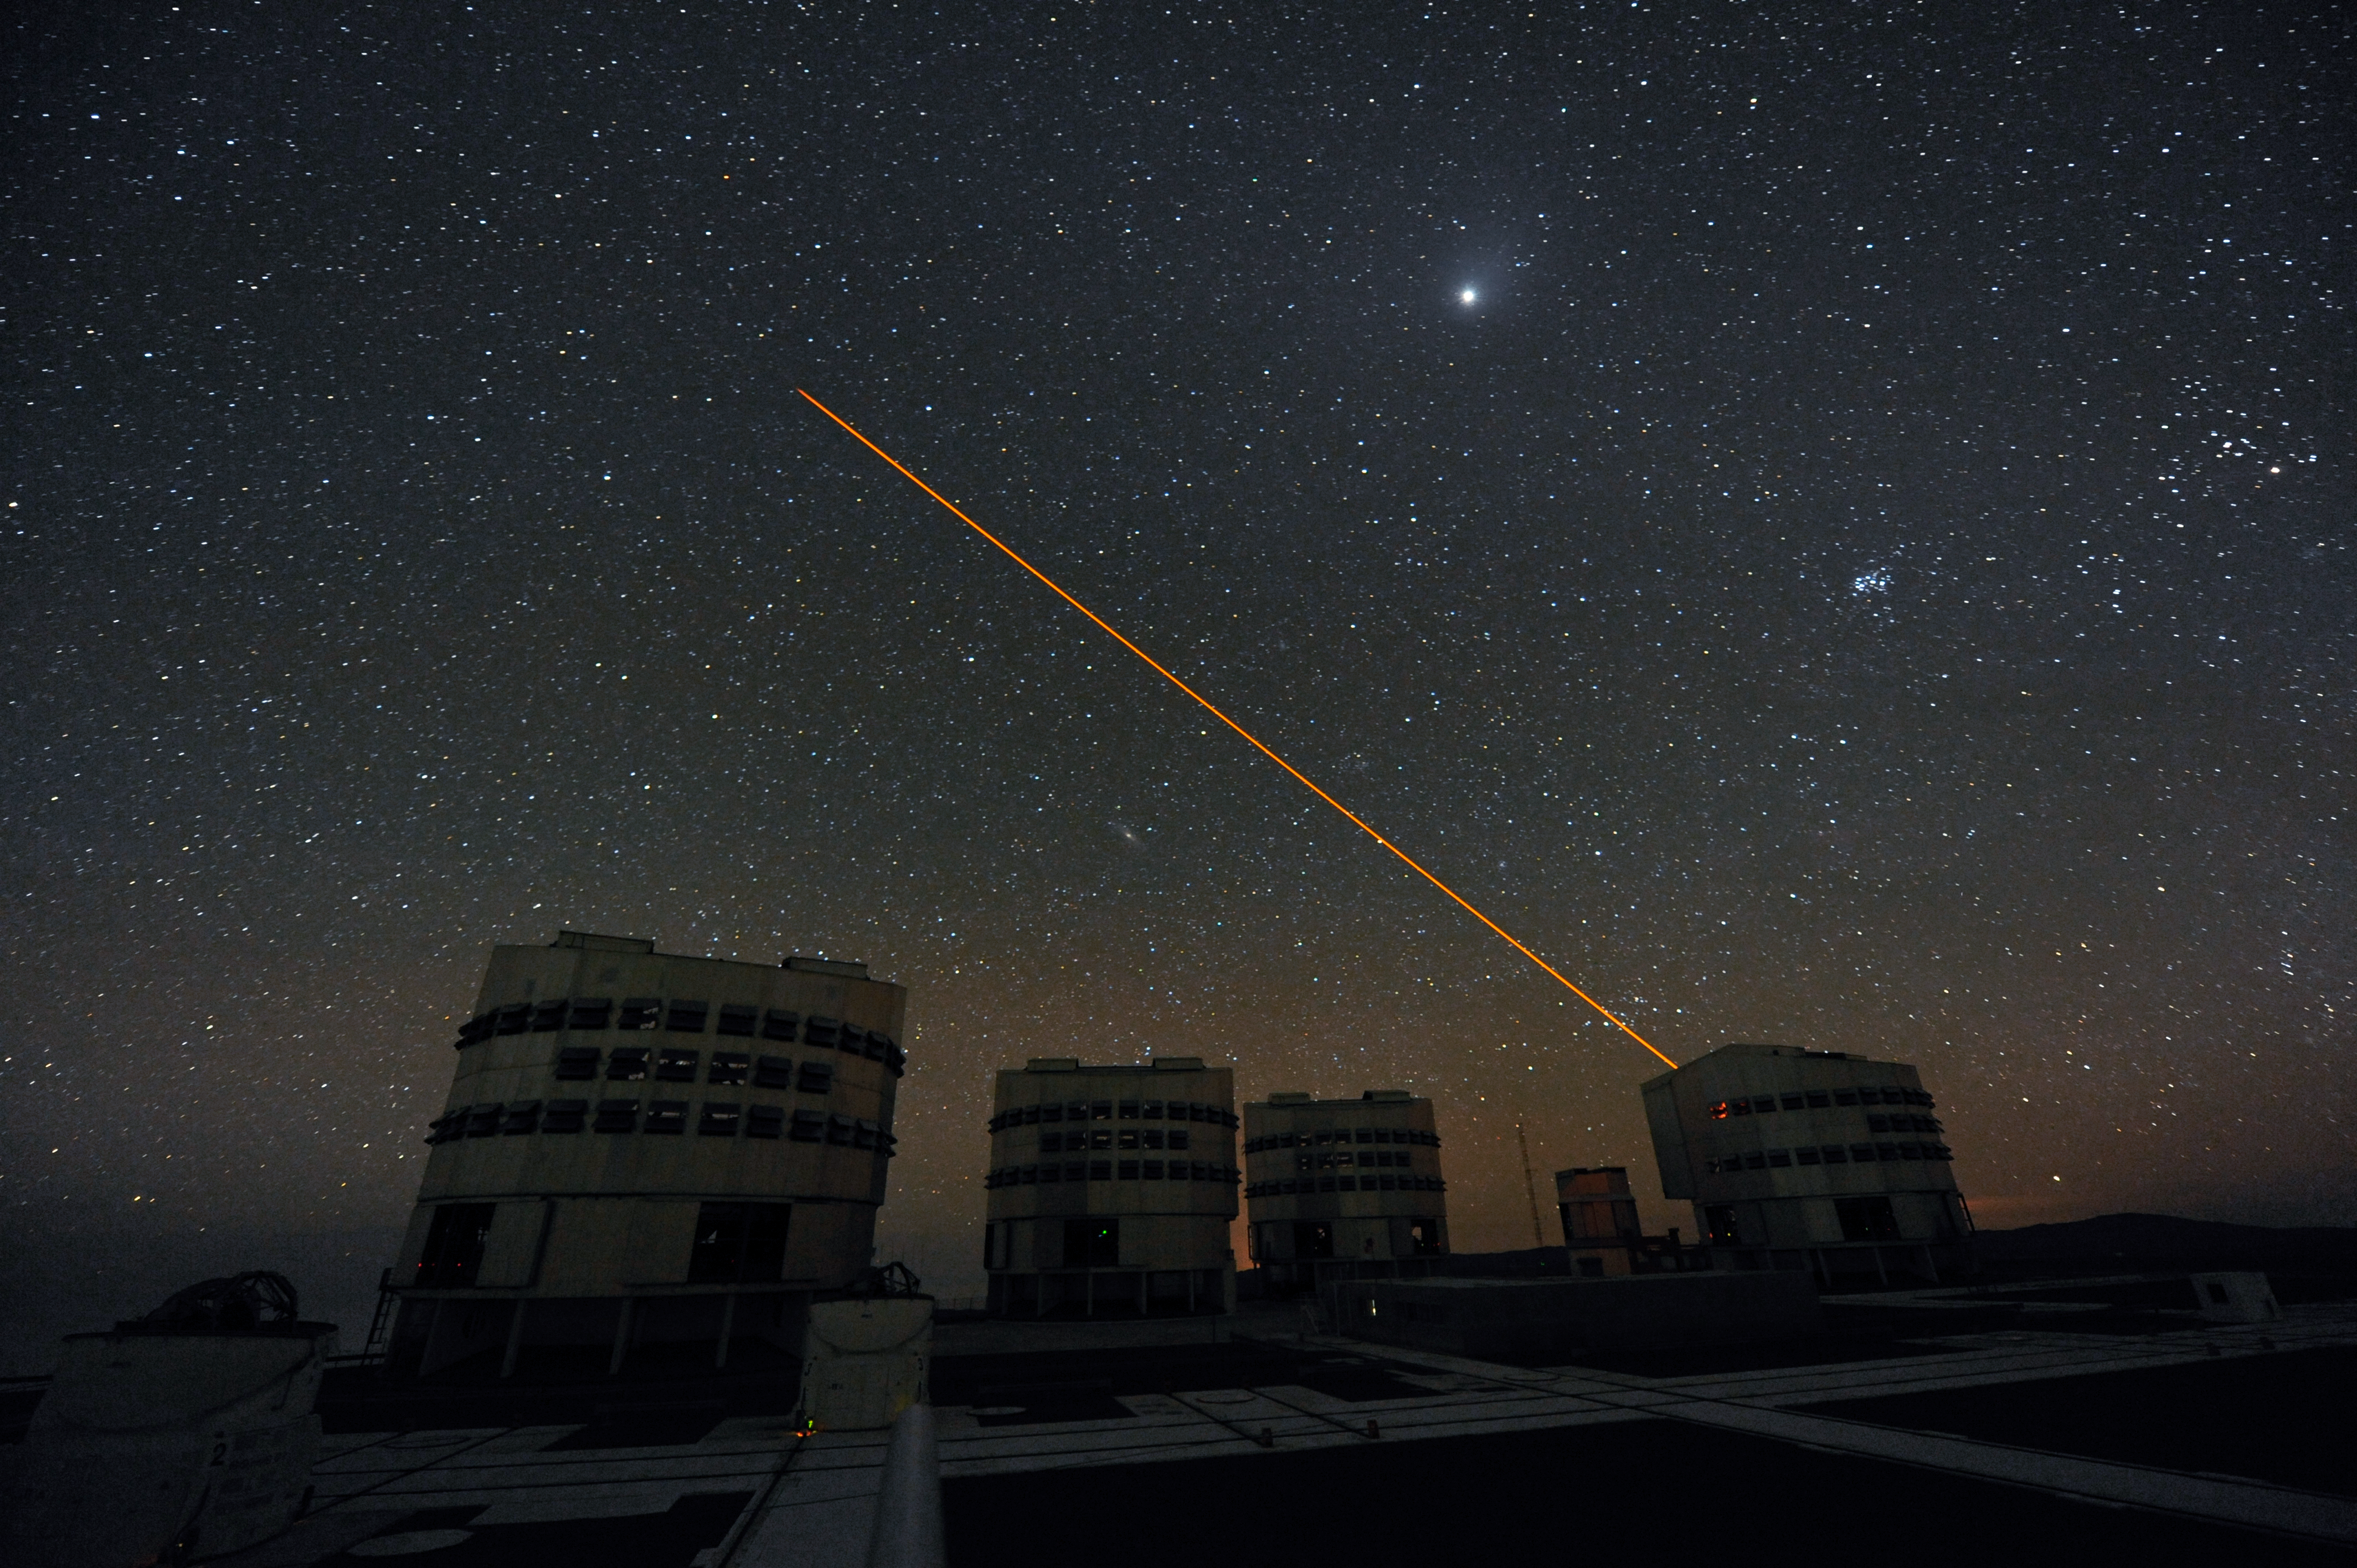

Cathedrals of science

ESO's VLT is at the cutting-edge of science.

Credit: ESO/C. Malin